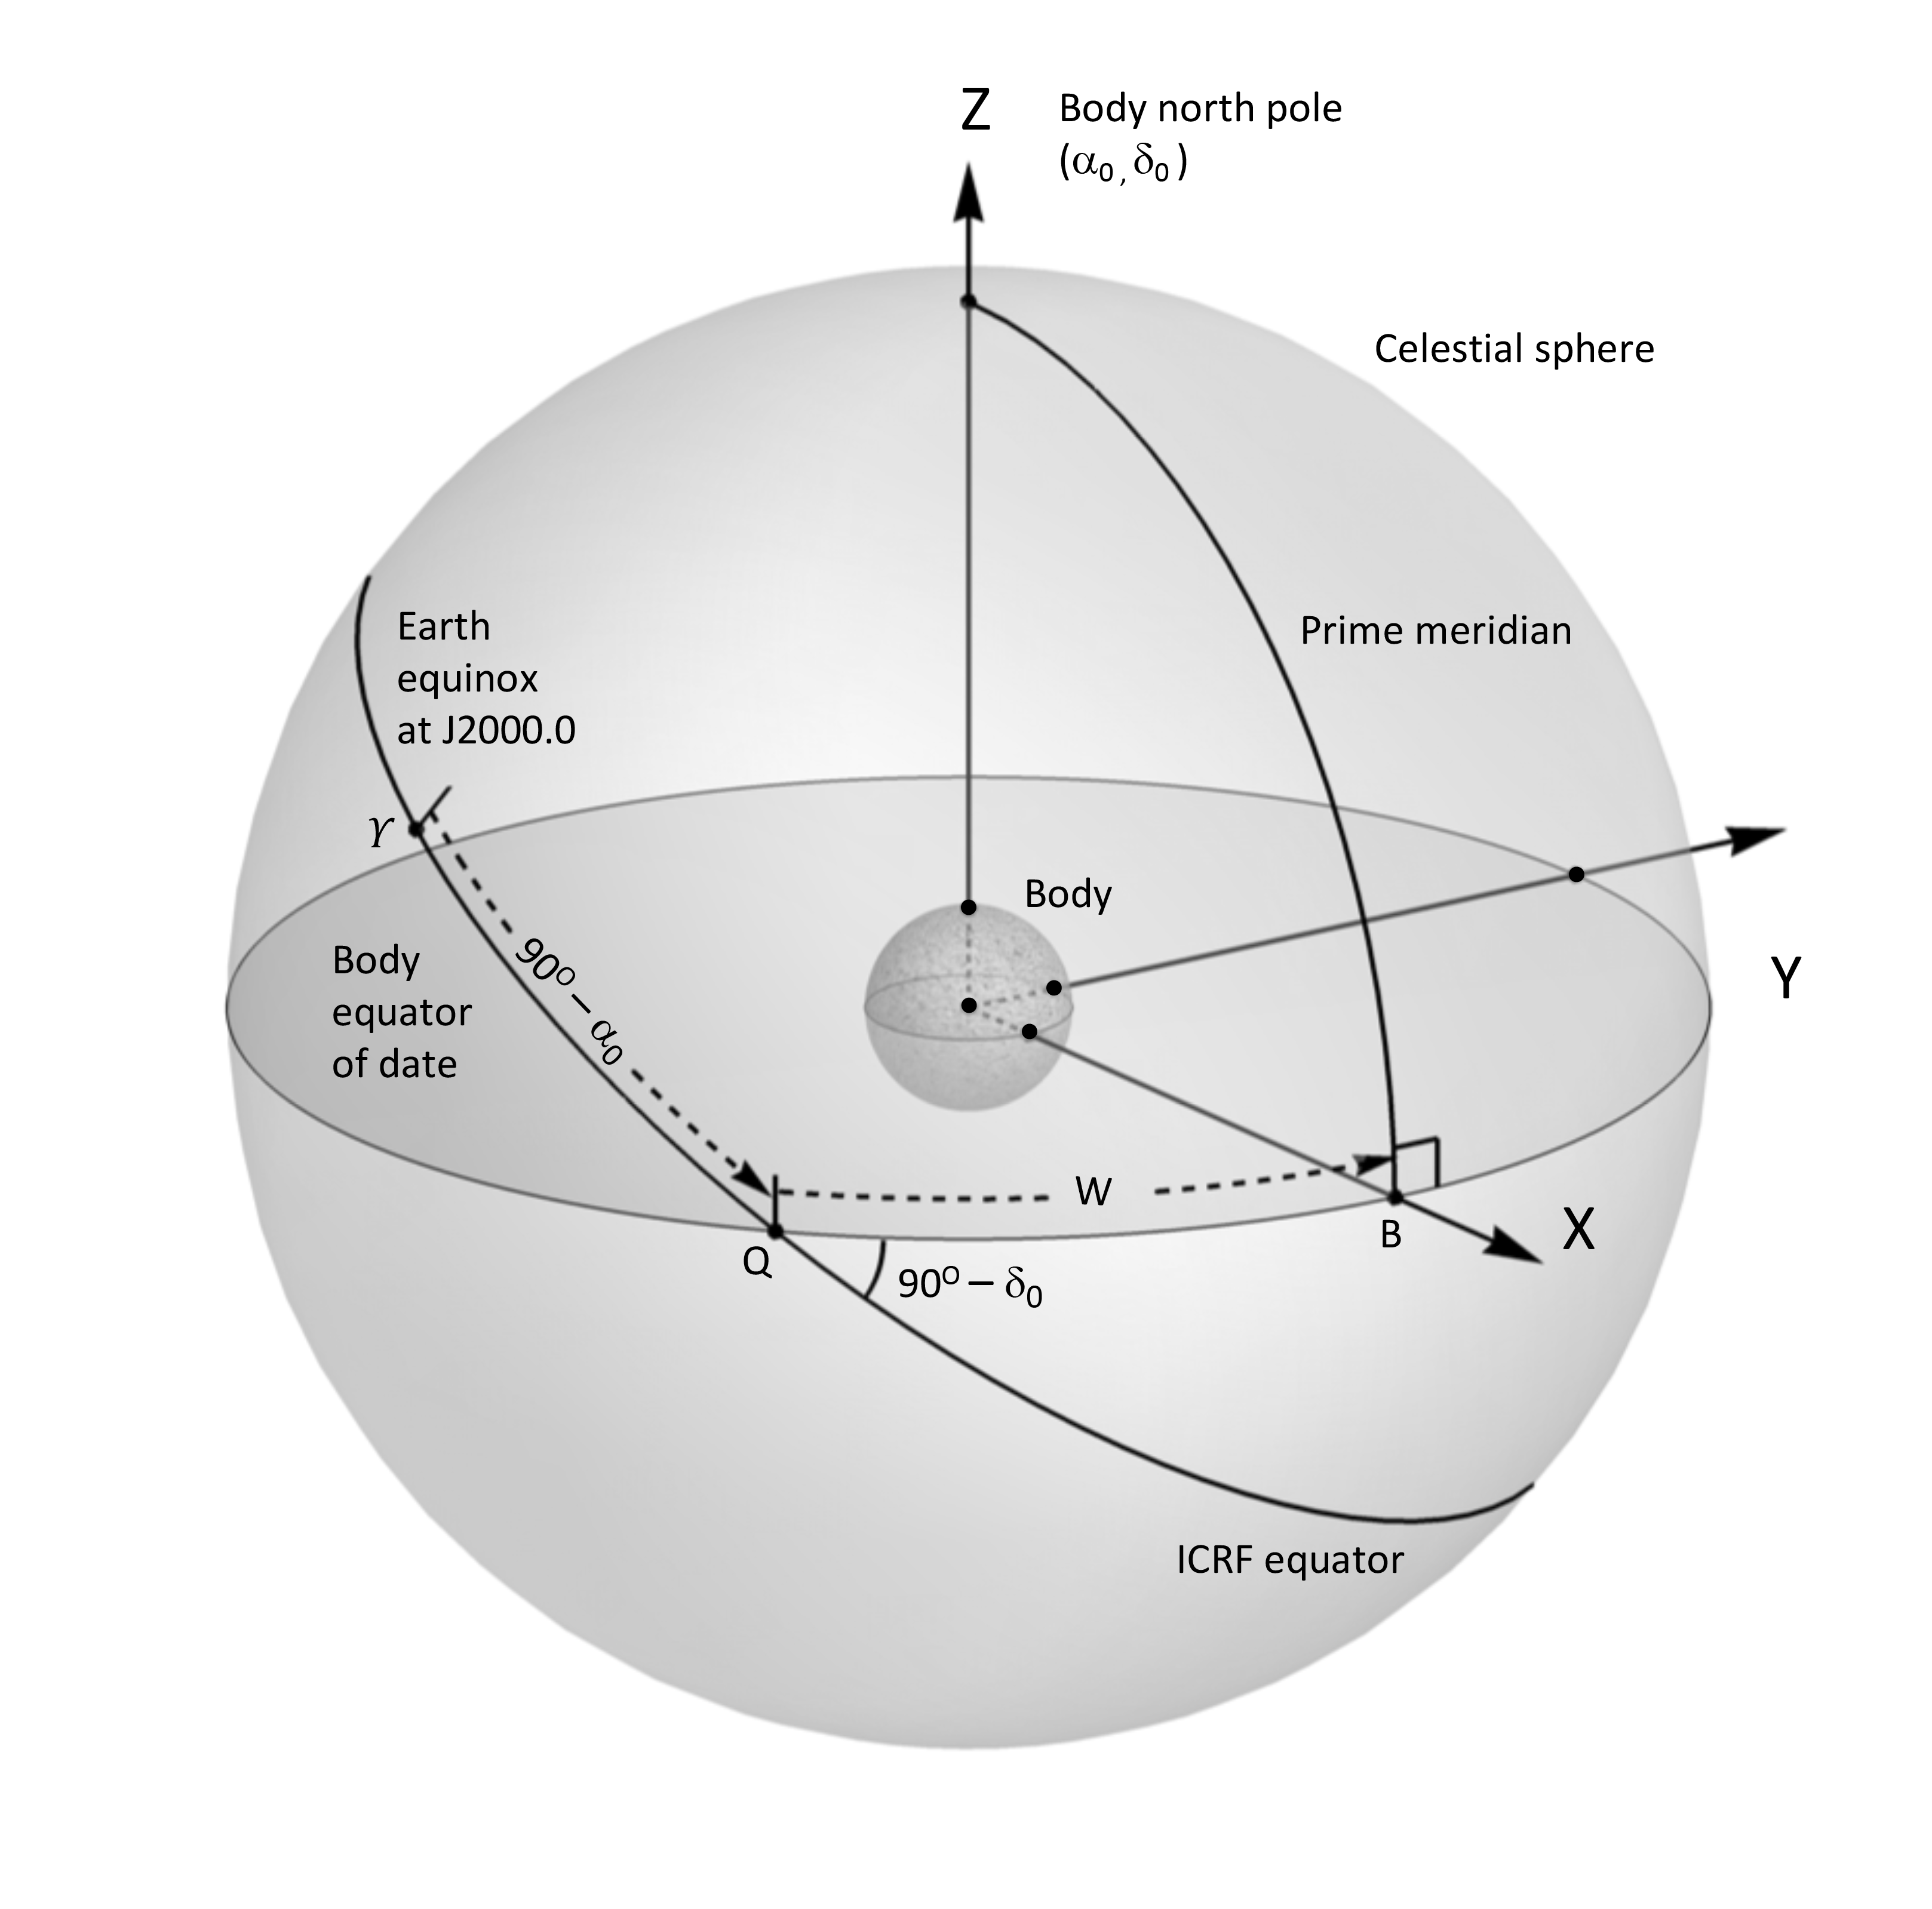

Orientation of the planets and their satellites

Reference system used to define orientation of the planets and their satellites.

Credit: IAU Working Group for Cartographic Coordinates and Rotational Elements